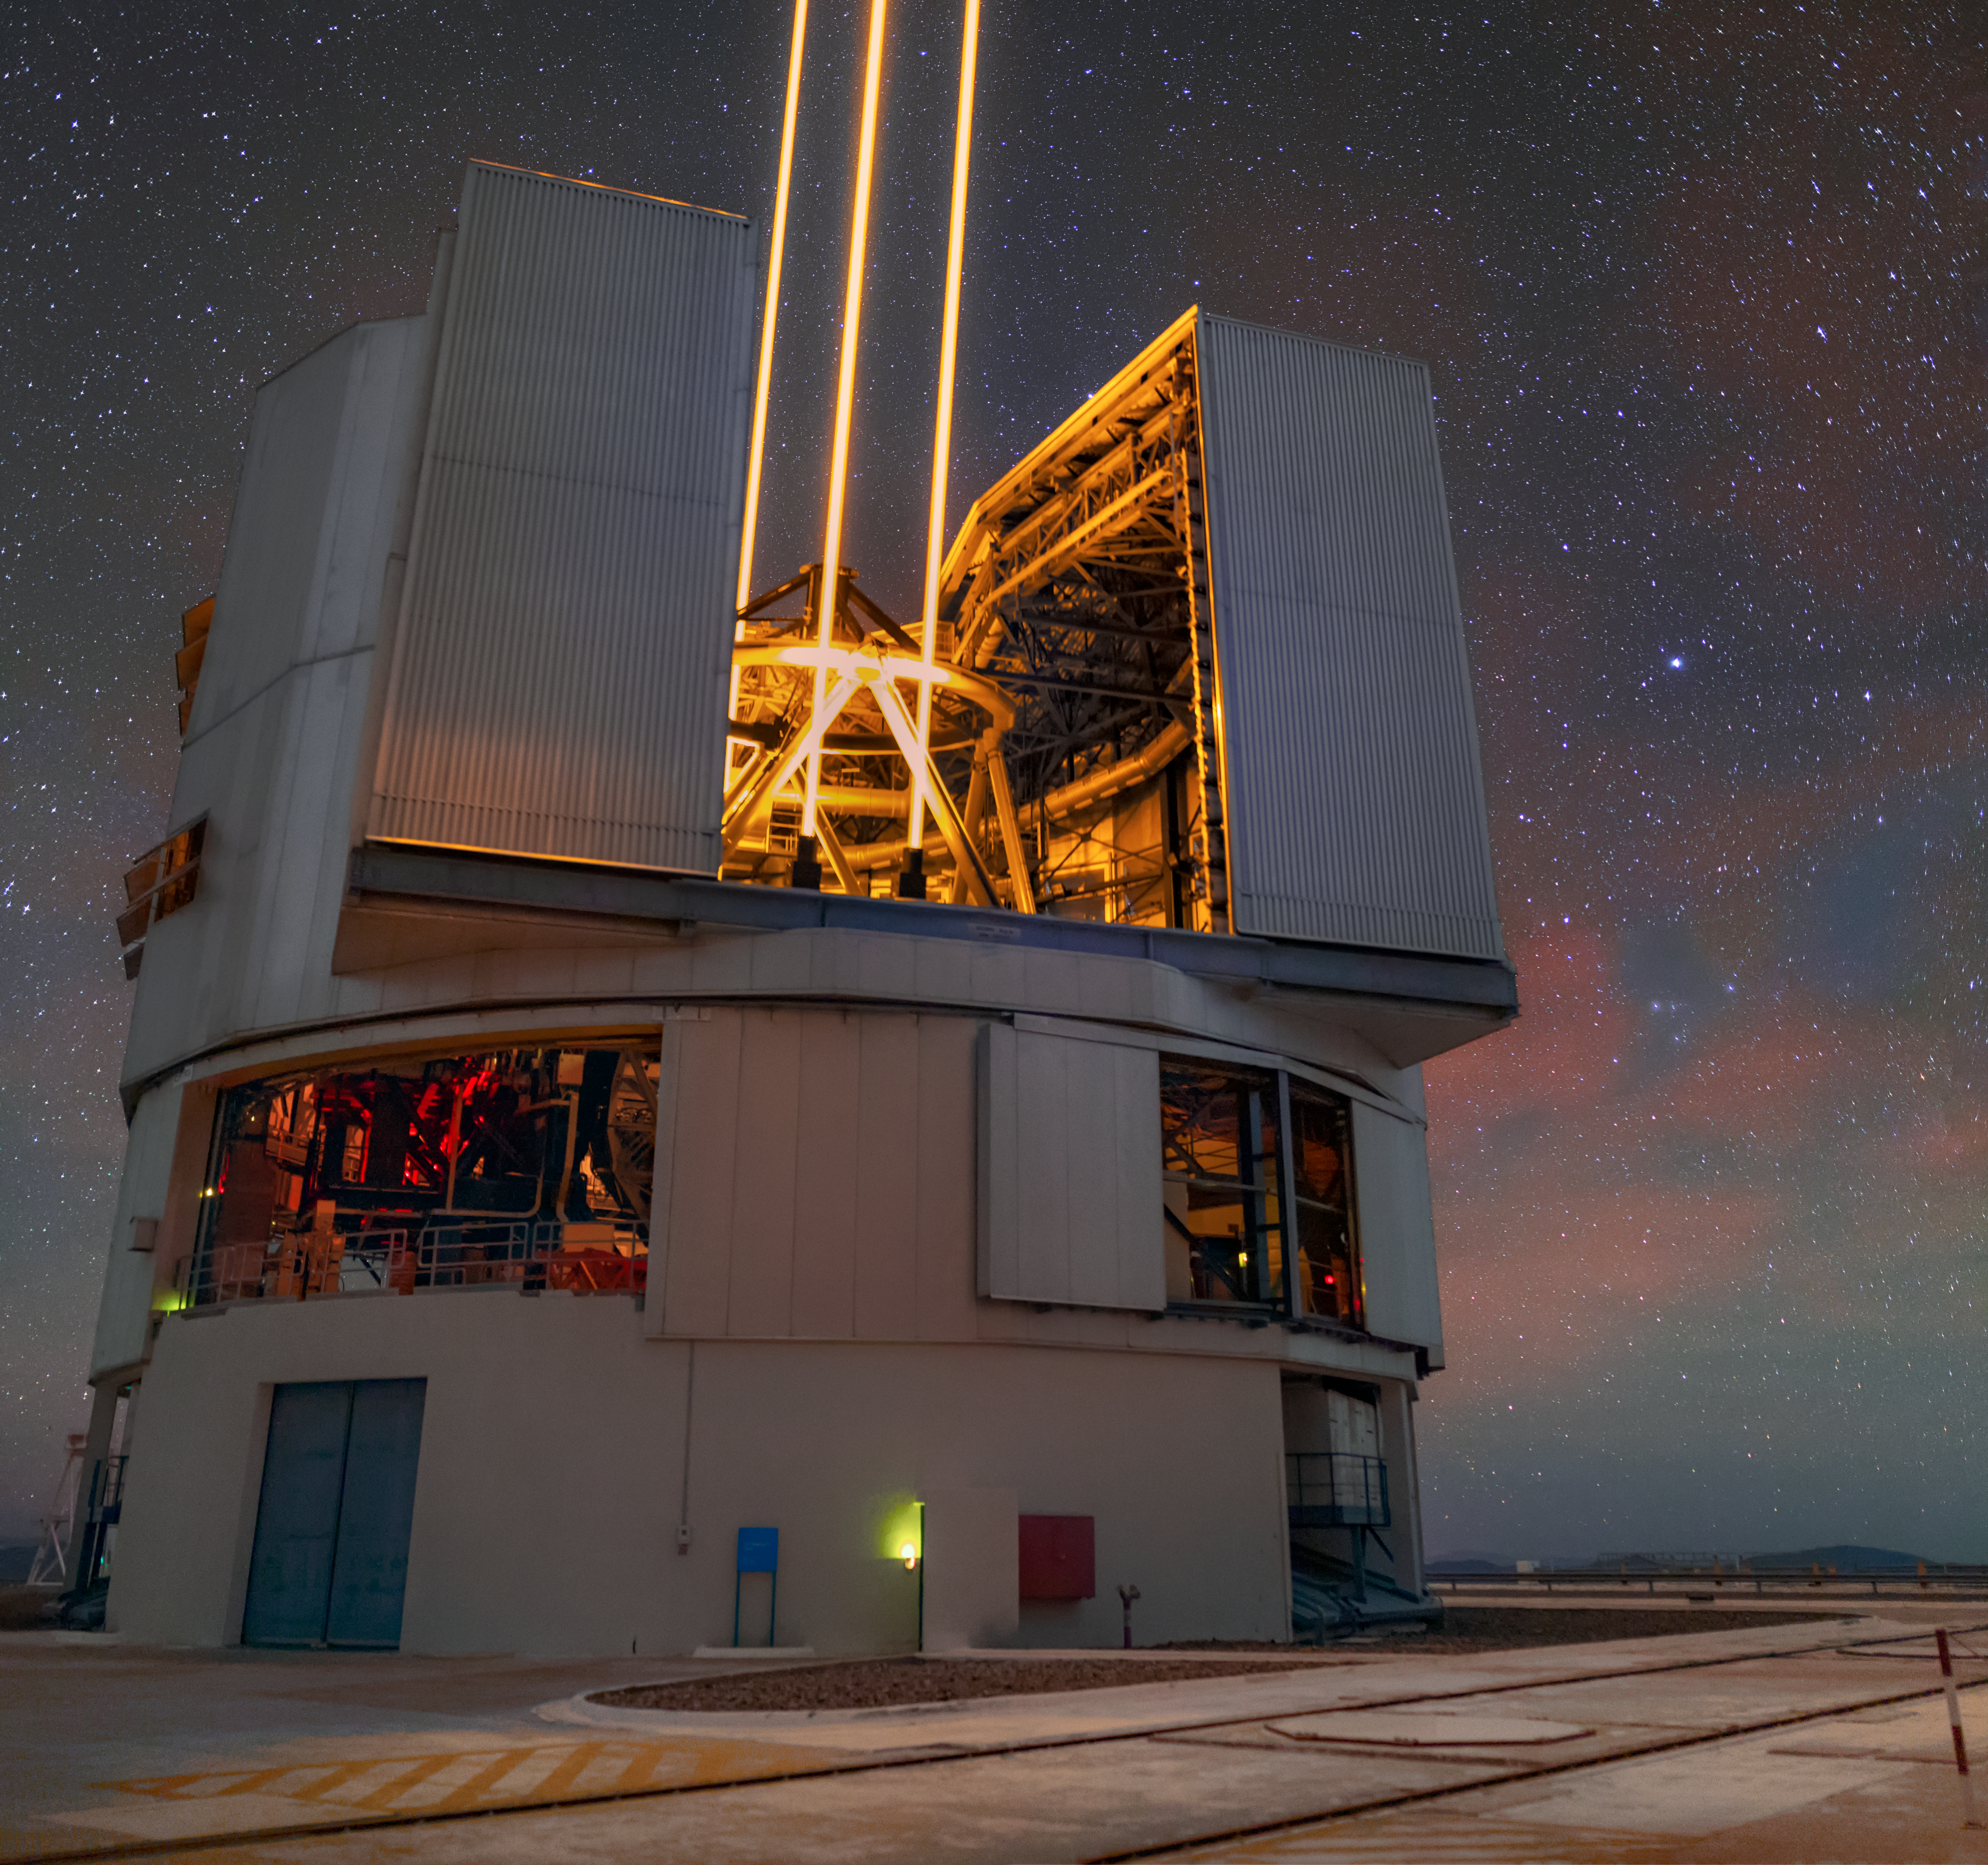

Creator of stars

Powerful lasers leave the dome of one of the four Unit Telescopes of ESO’s Very Large Telescope (VLT) at Paranal Observatory in Chile. The beams reach a layer of the atmosphere about 90 kilometres above the ground, very rich with atoms of sodium. The lasers make the sodium shine, creating artificial stars in the sky. But why?

Earth’s atmosphere distorts light reaching us from cosmic objects, decreasing the sharpness of astronomical observations. This is the same reason why stars seen from Earth appear to “twinkle”.

To correct observations for this effect, astronomers have developed a technology known as adaptive optics, where a flexible mirror is deformed hundreds of times per second to counteract atmospheric turbulence. However, to calculate the necessary corrections, adaptive optics need reference stars close to the observed object. Such stars are not always ideally placed, though, which made astronomers come up with the idea of using lasers to have artificial stars optimally located in the sky any time they are needed.

Fun fact: those sodium atoms are left over from meteoroids which terminated their journey across the Solar System by entering and burning up in the Earth’s atmosphere. So, in a way, when we excite those sodium atoms with lasers we are using space matter to help us observe space!

Credit: ESO/M. Zamani